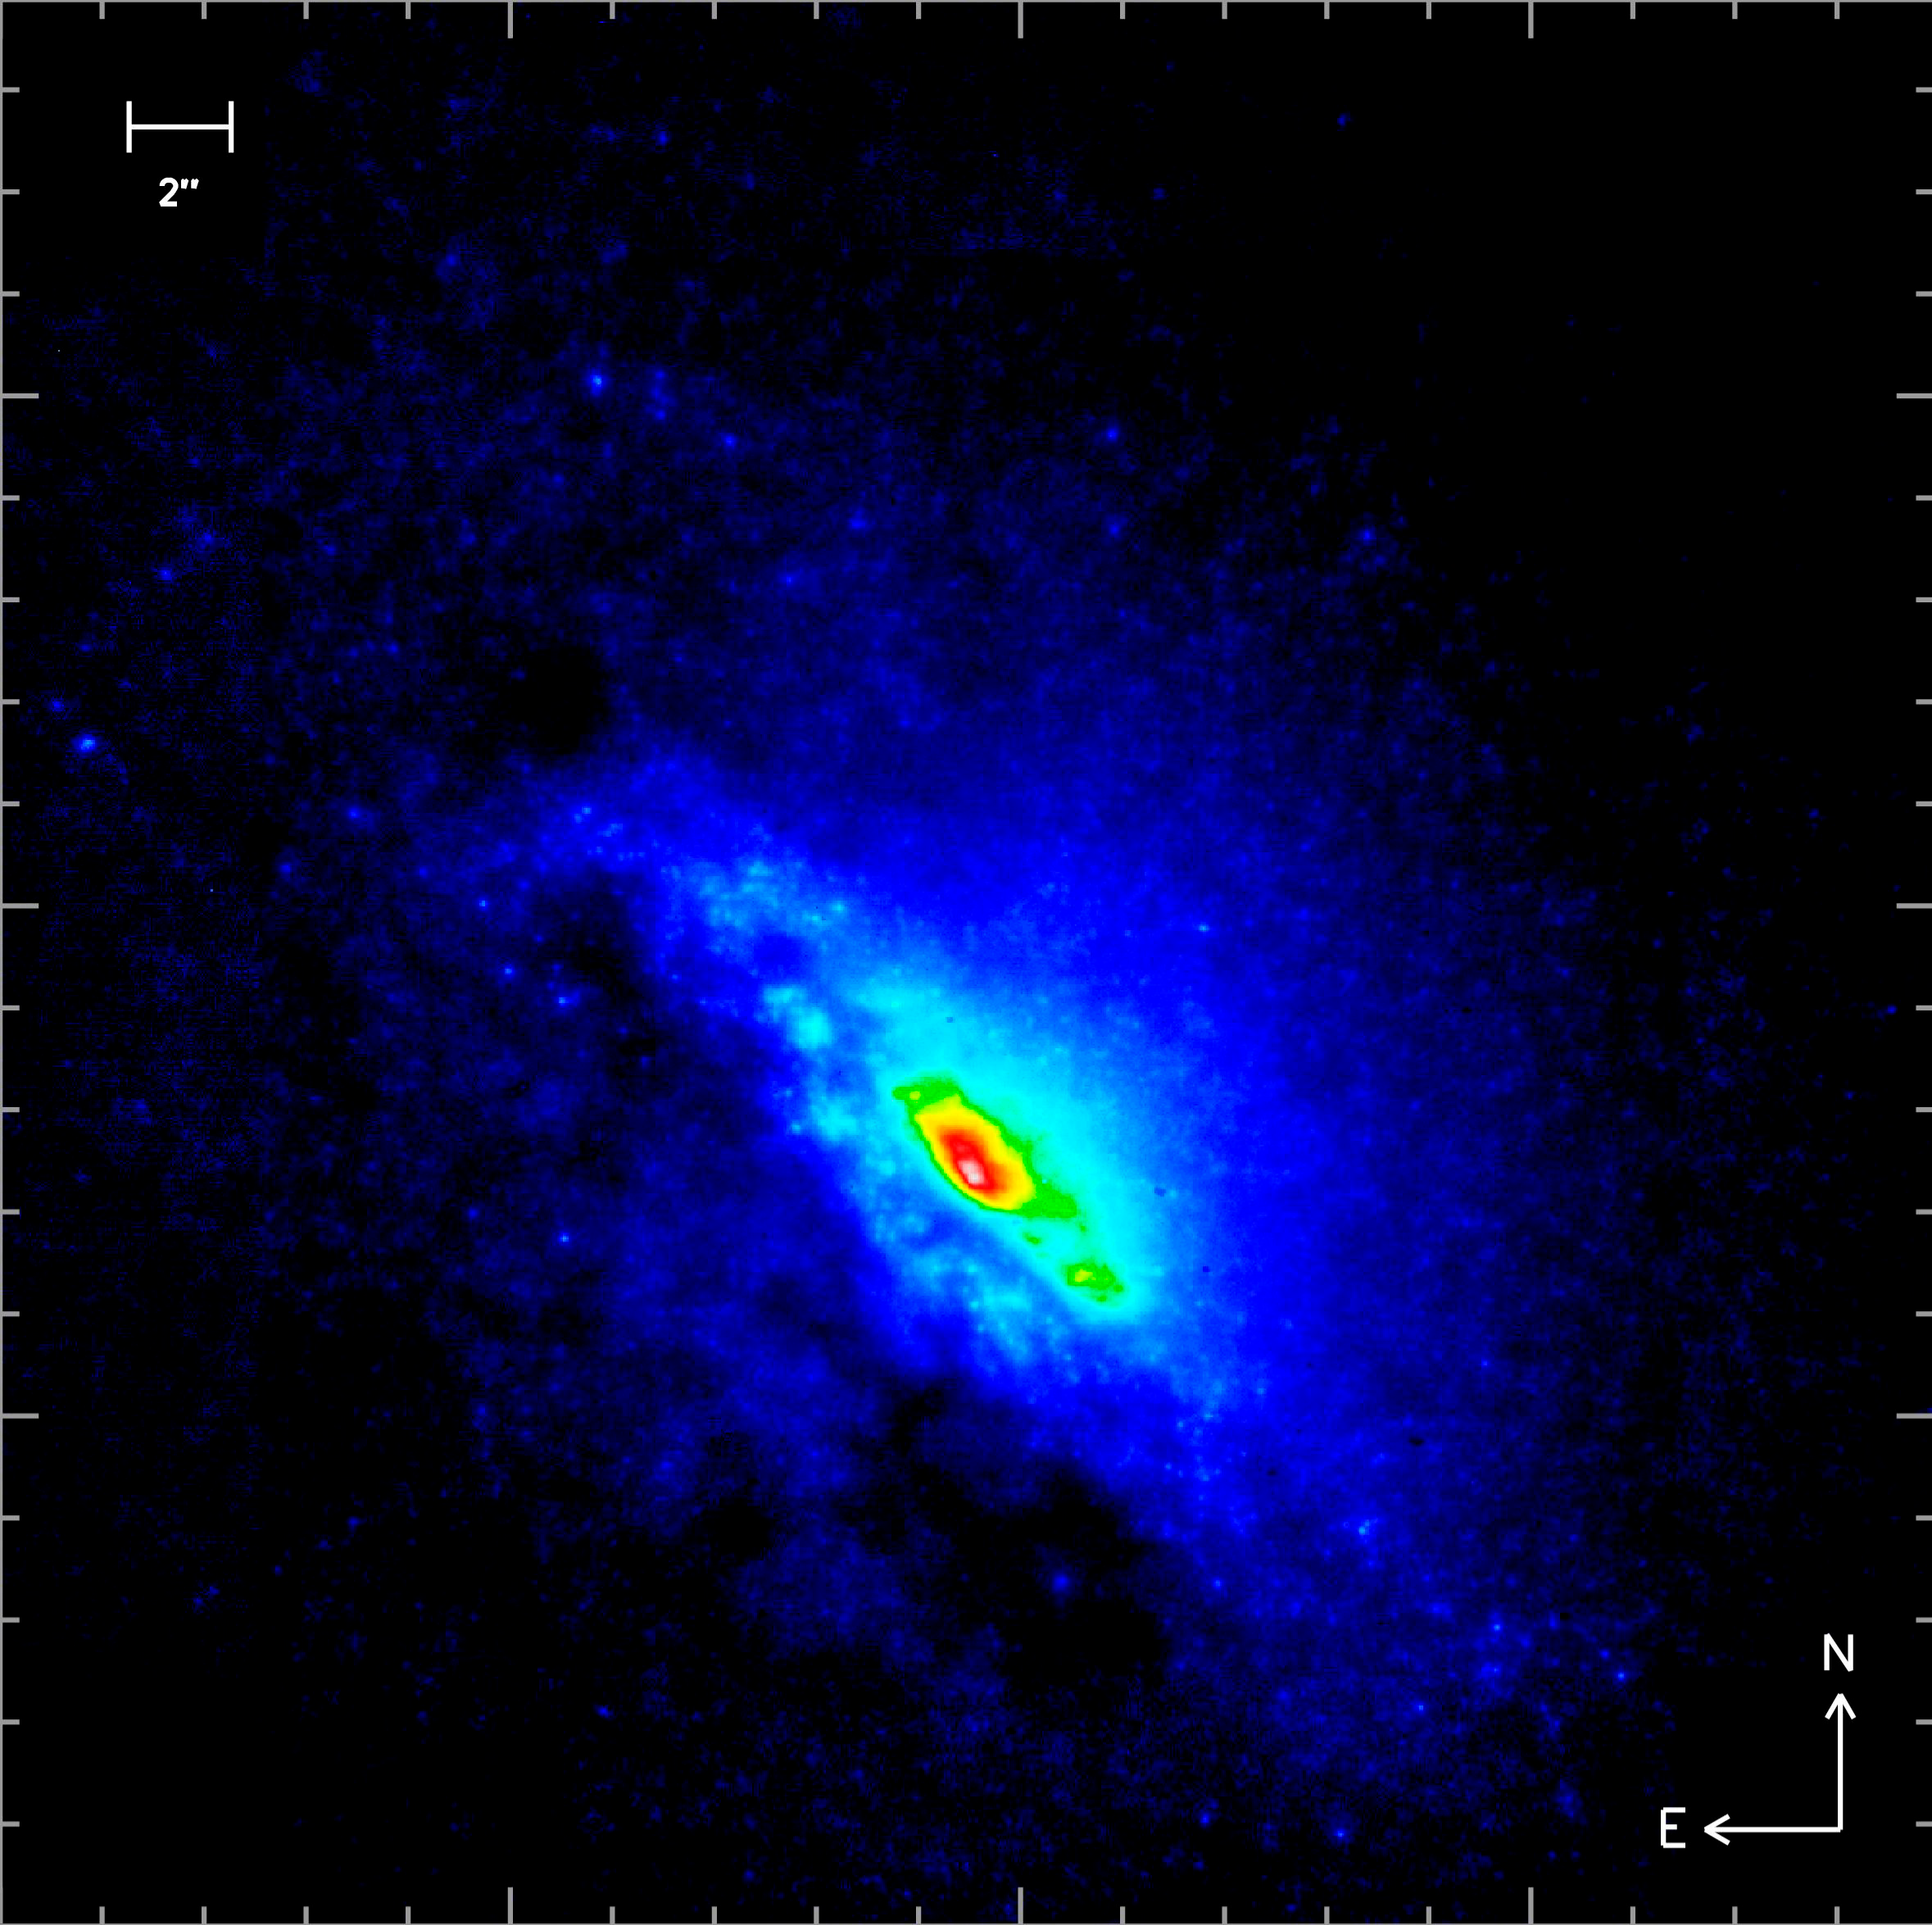

The active galaxy NGC 4945

K-band image obtained with NACO and the LGS of the active galaxy NGC 4945. The colour-code corresponds to intensity. Lurking in the very heart of this spiral galaxy is a supermassive black hole that is obscured at optical and infrared wavelengths, but which is one of the brightest in the local universe when observed in hard X-rays. The new LGS observations with NACO resolved the continuum in the central thousand light-years into a multitude of individual stars. The exquisite detail meant that it was possible to measure the magnitudes of the brightest of these stars. It suggests that they are red supergiant stars, which would have been born about 10 million years ago. Closer to the nucleus, the stars group into clusters, and become ever more closely packed. The huge luminosity of the central few clusters suggests that there are 10 to 100 such supergiant stars in each of these, packed into regions just a few parsecs across.

Credit: ESO